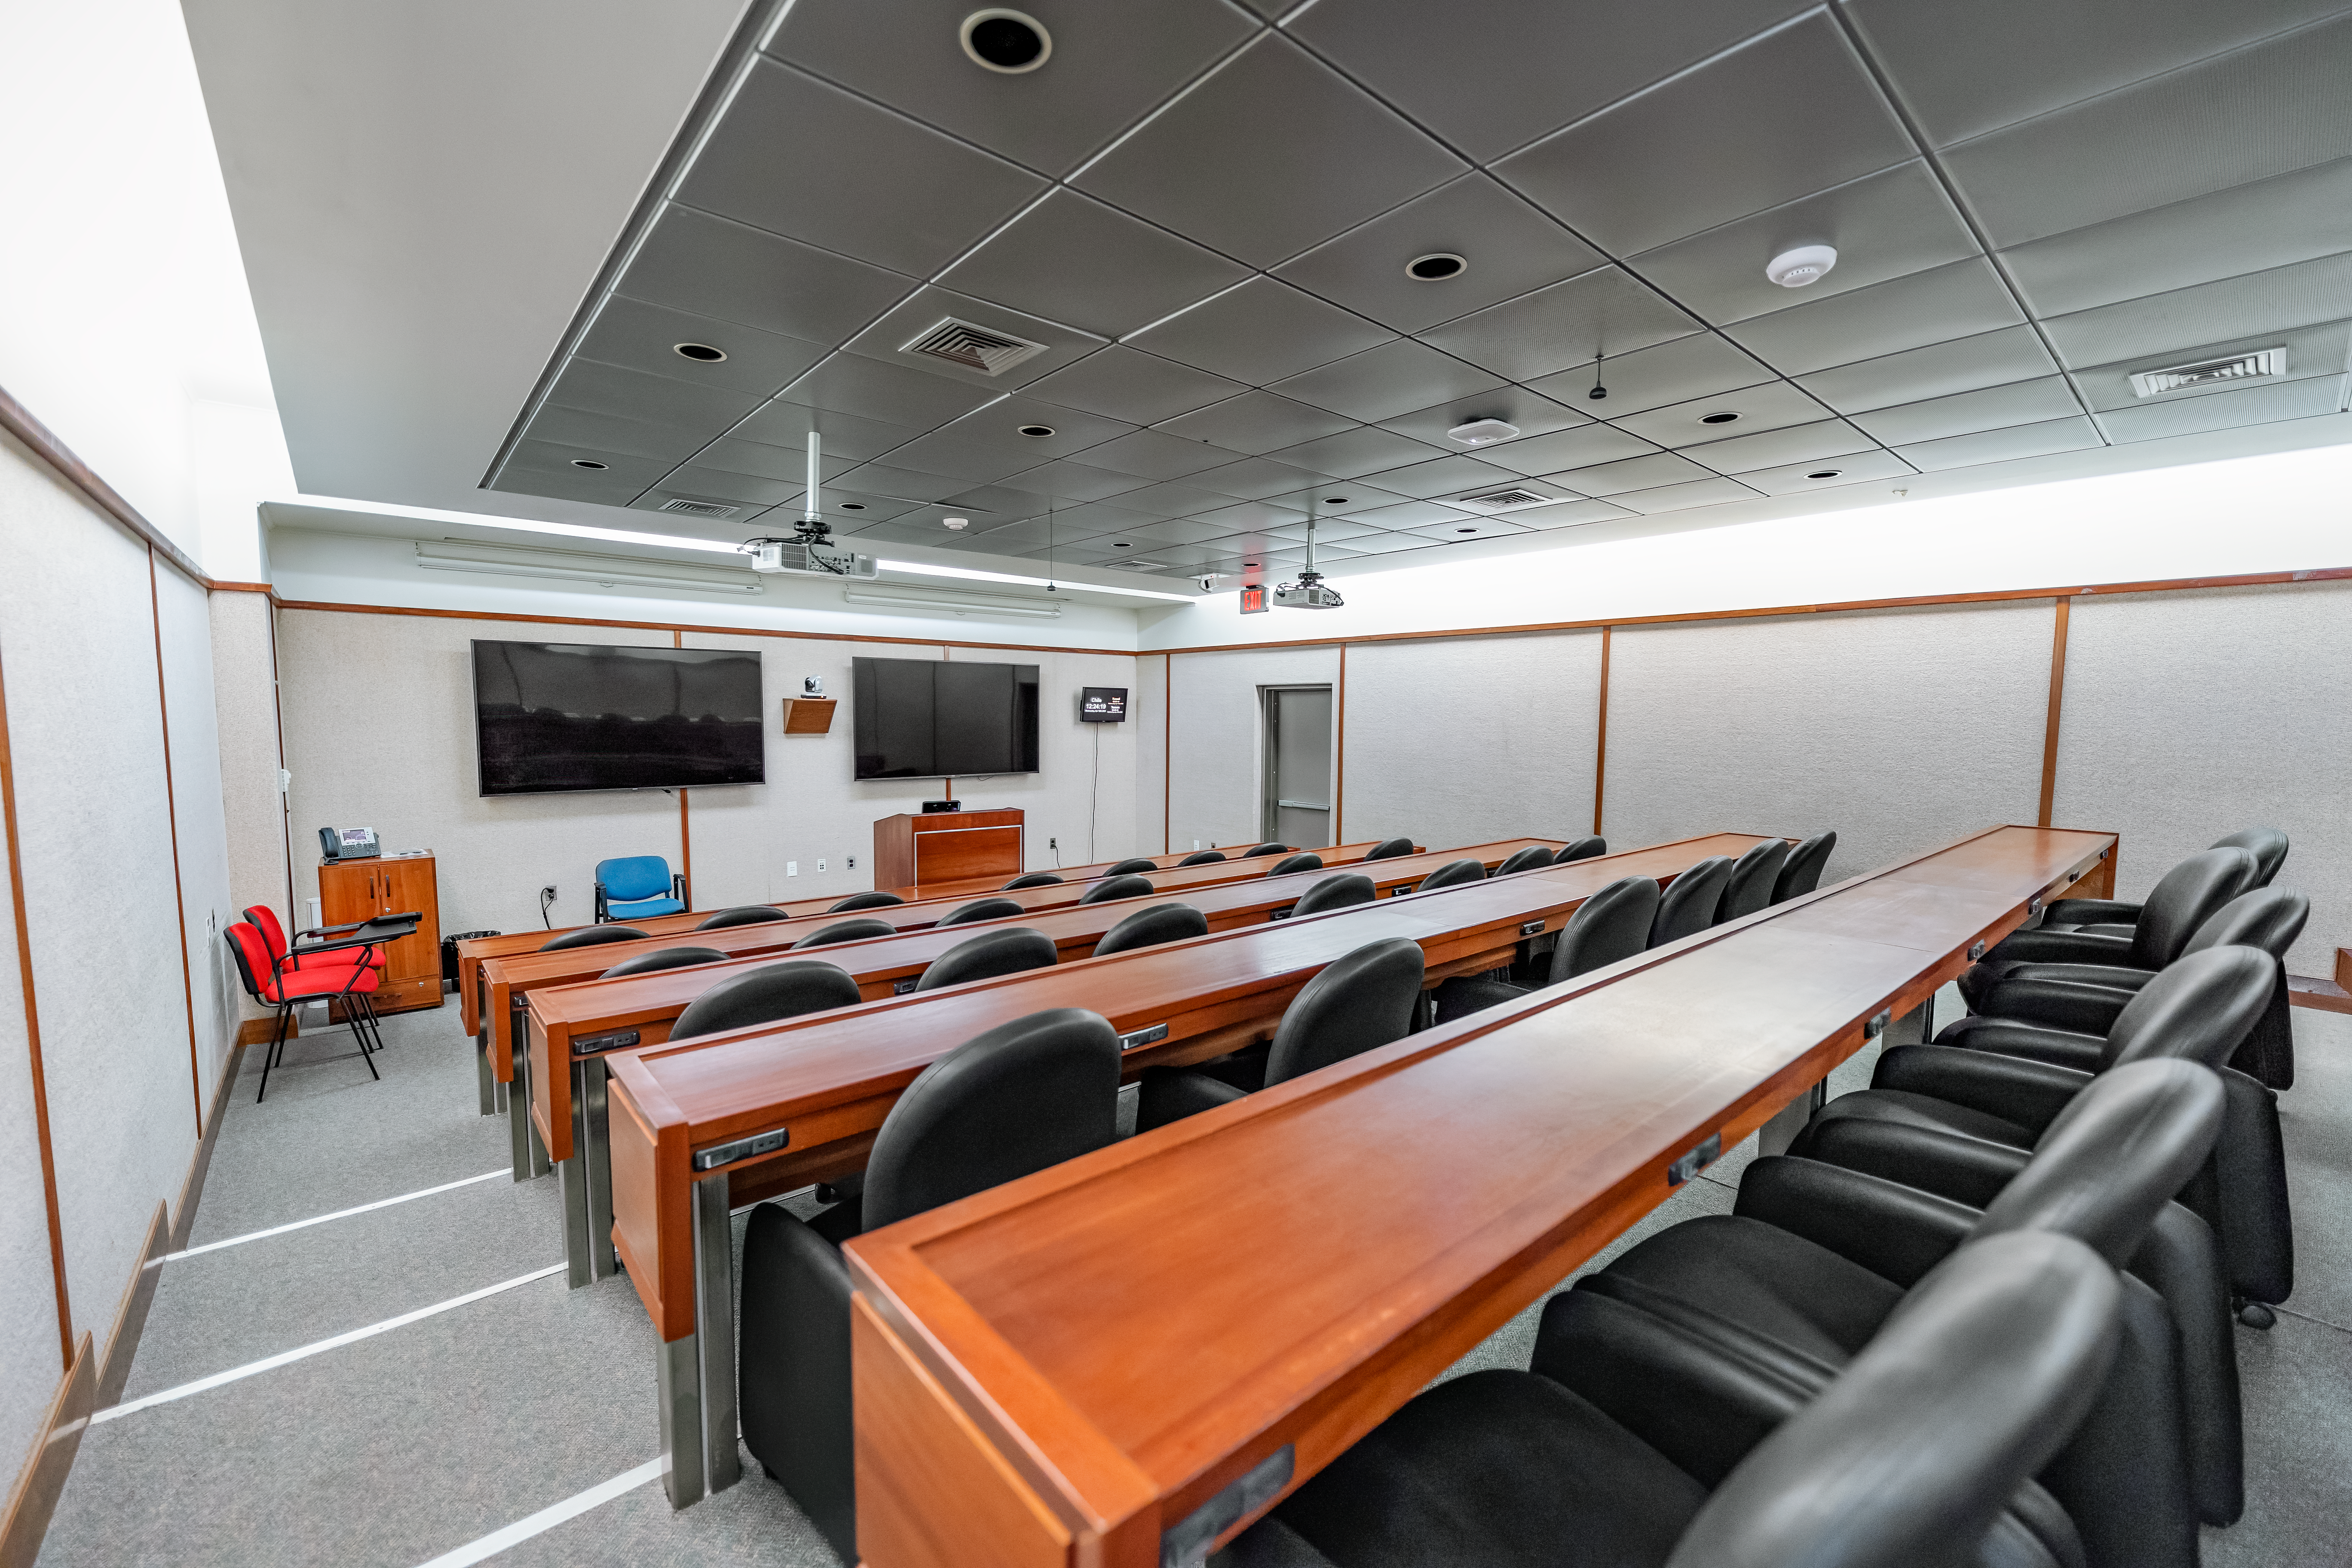

AURA Recinto Lecture Room

The lecture room from the back end at the AURA Recinto facility in La Serena, Chile.

Credit: NOIRLab/NSF/AURA/T. Slovinský